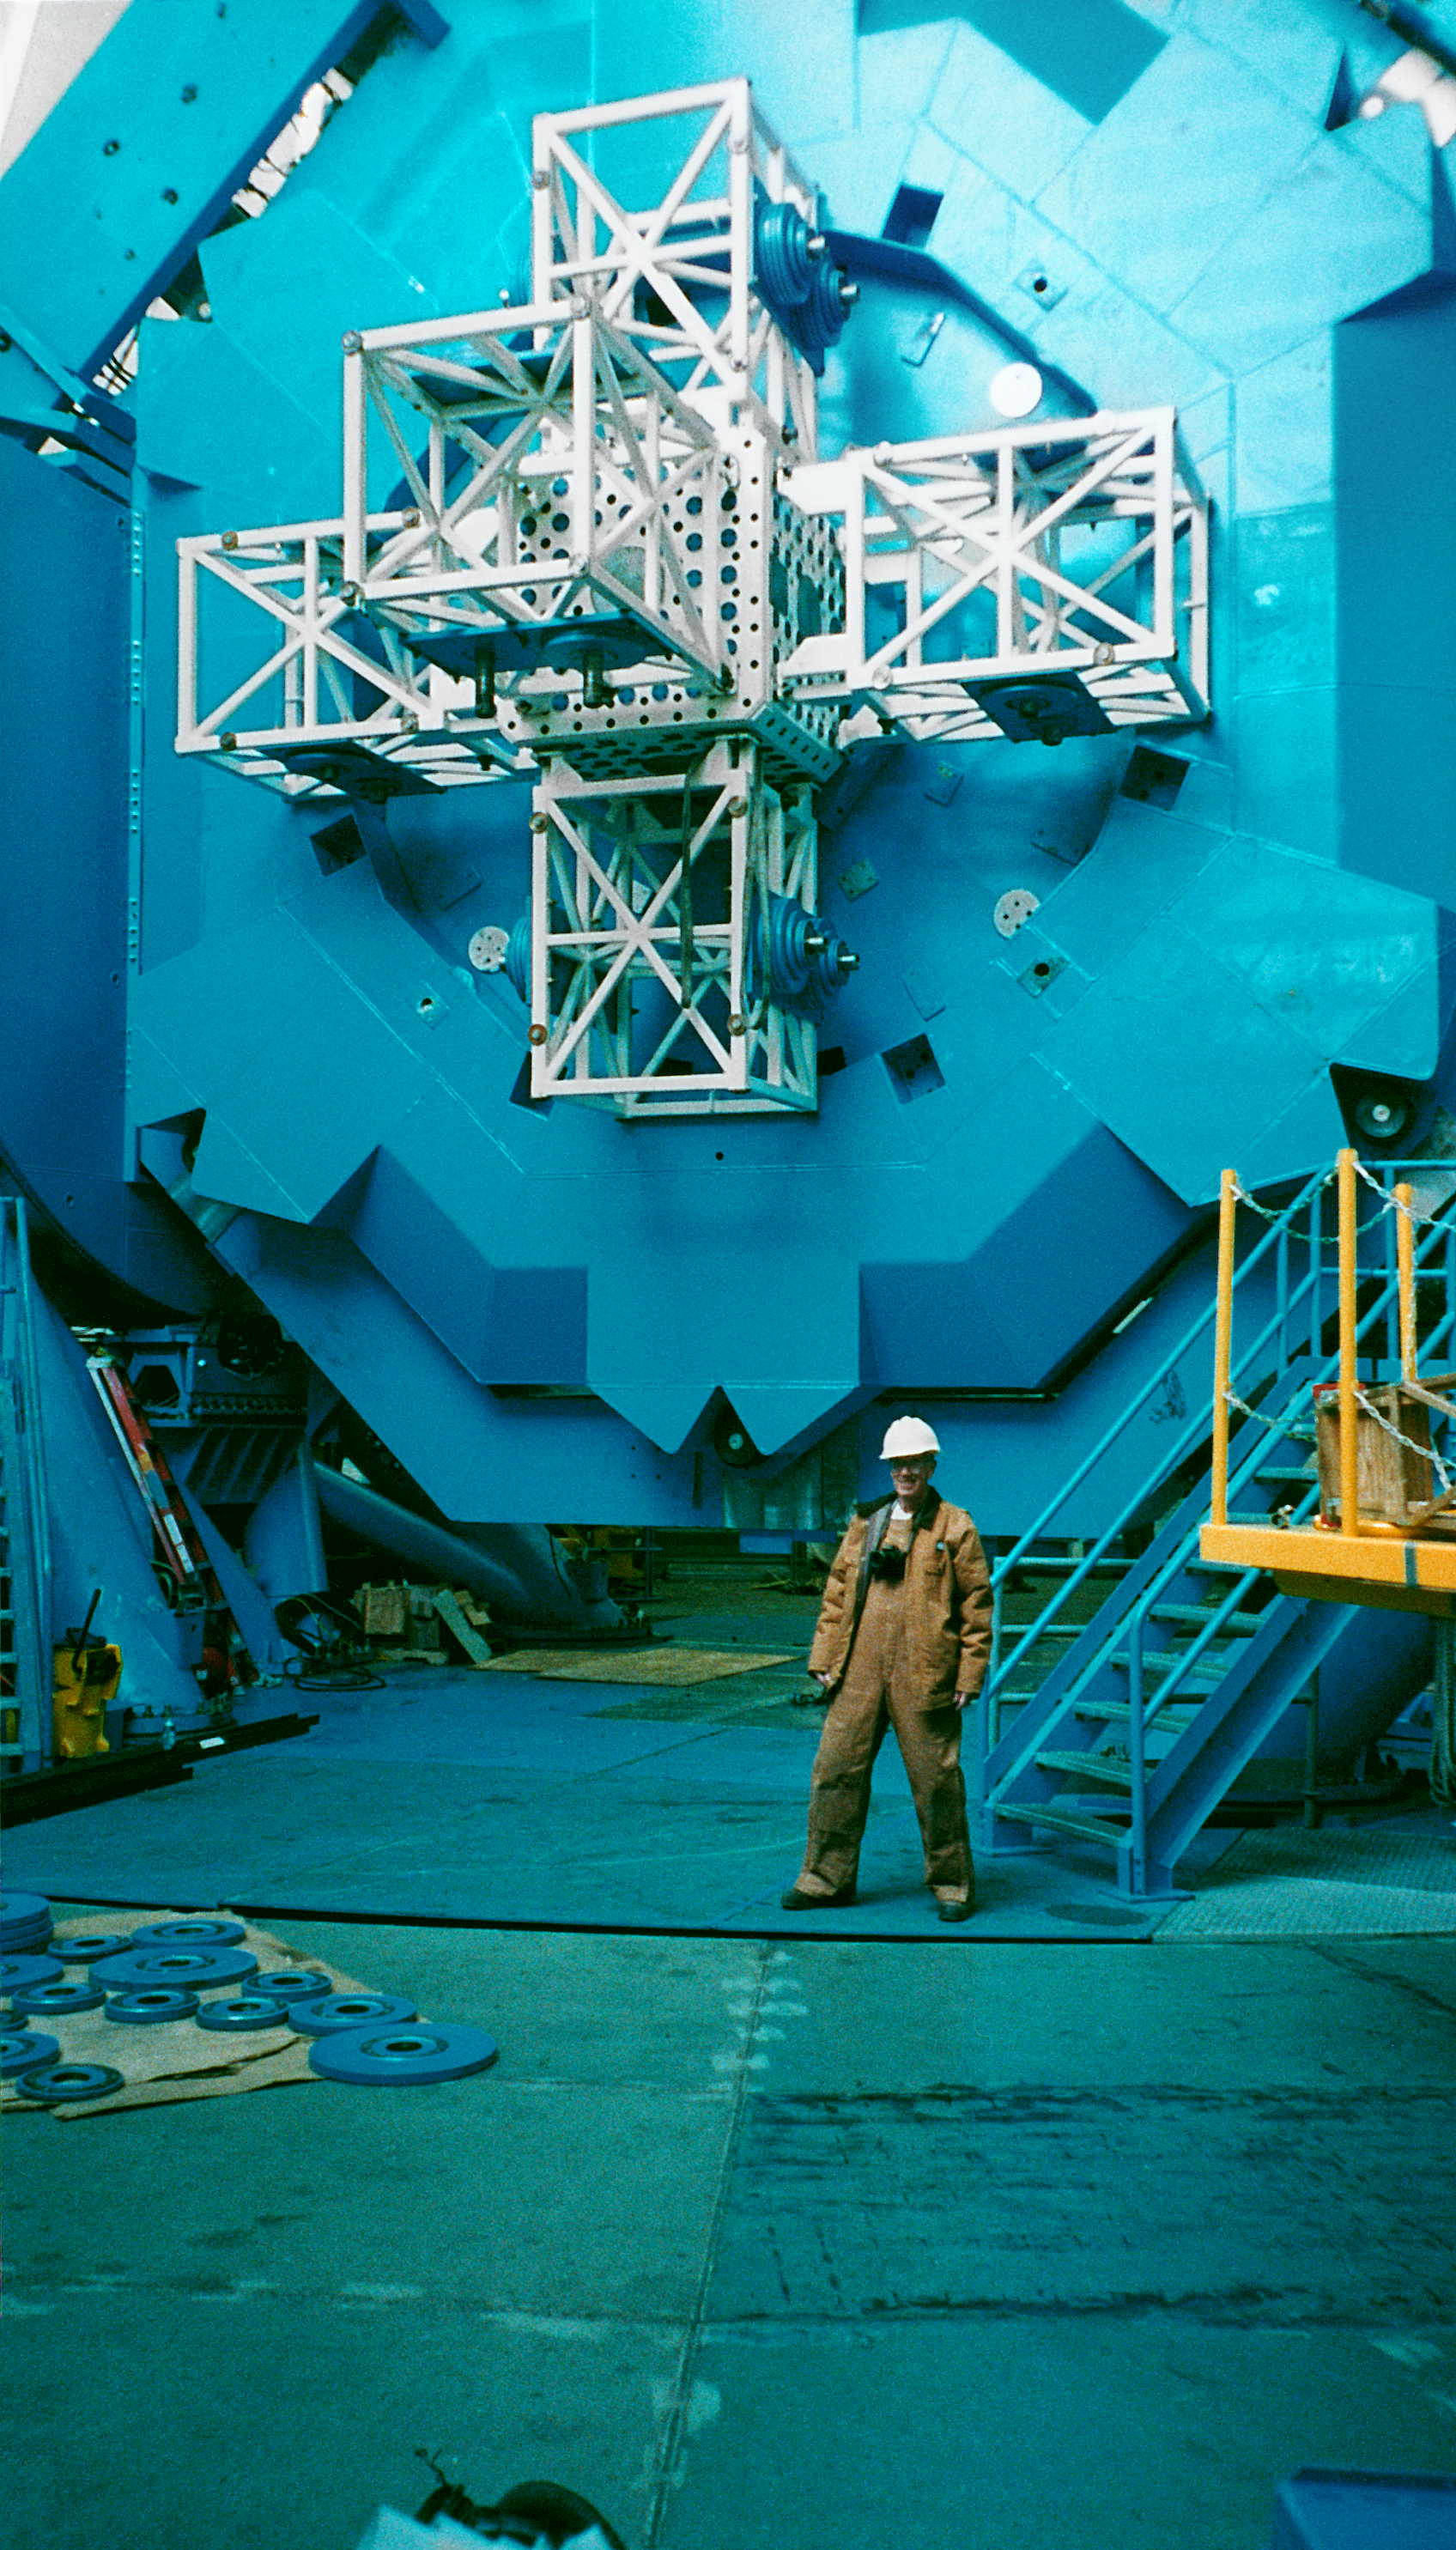

Gemini North, Mauna Kea

The northern Gemini 8-meter telescope on Mauna Kea, Hawaii, tilted over to show the Instrument Support Subsystem and the ballast weights. October 22, 1998.

Credit: NOIRLab/NSF/AURA